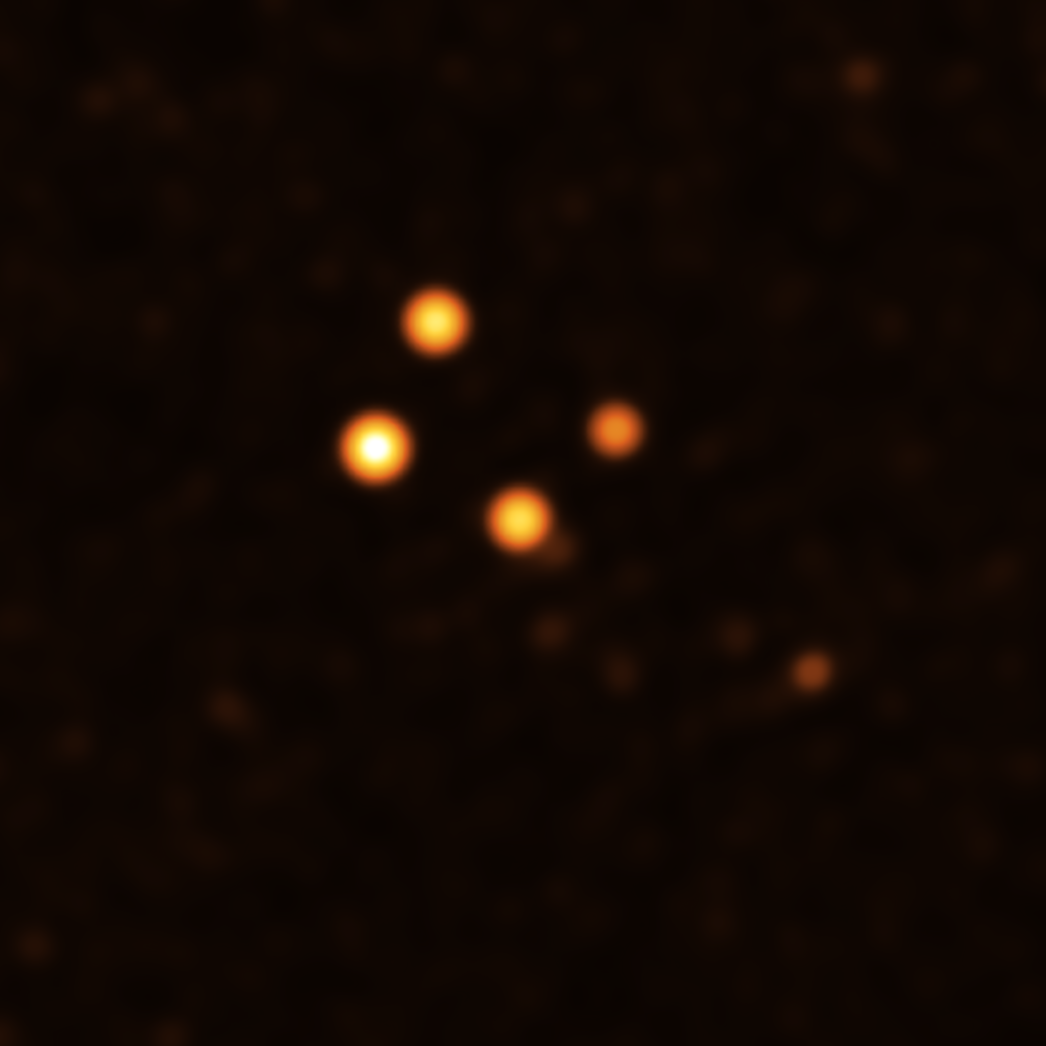

Stars around Sgr A* in July 2021

This image show stars orbiting very close to Sgr A* (centre), the supermassive black hole at the heart of the Milky Way. They were obtained with the GRAVITY instrument on ESO’s Very Large Telescope Interferometer (VLTI) at the end of July 2021.

Credit: ESO/GRAVITY collaboration